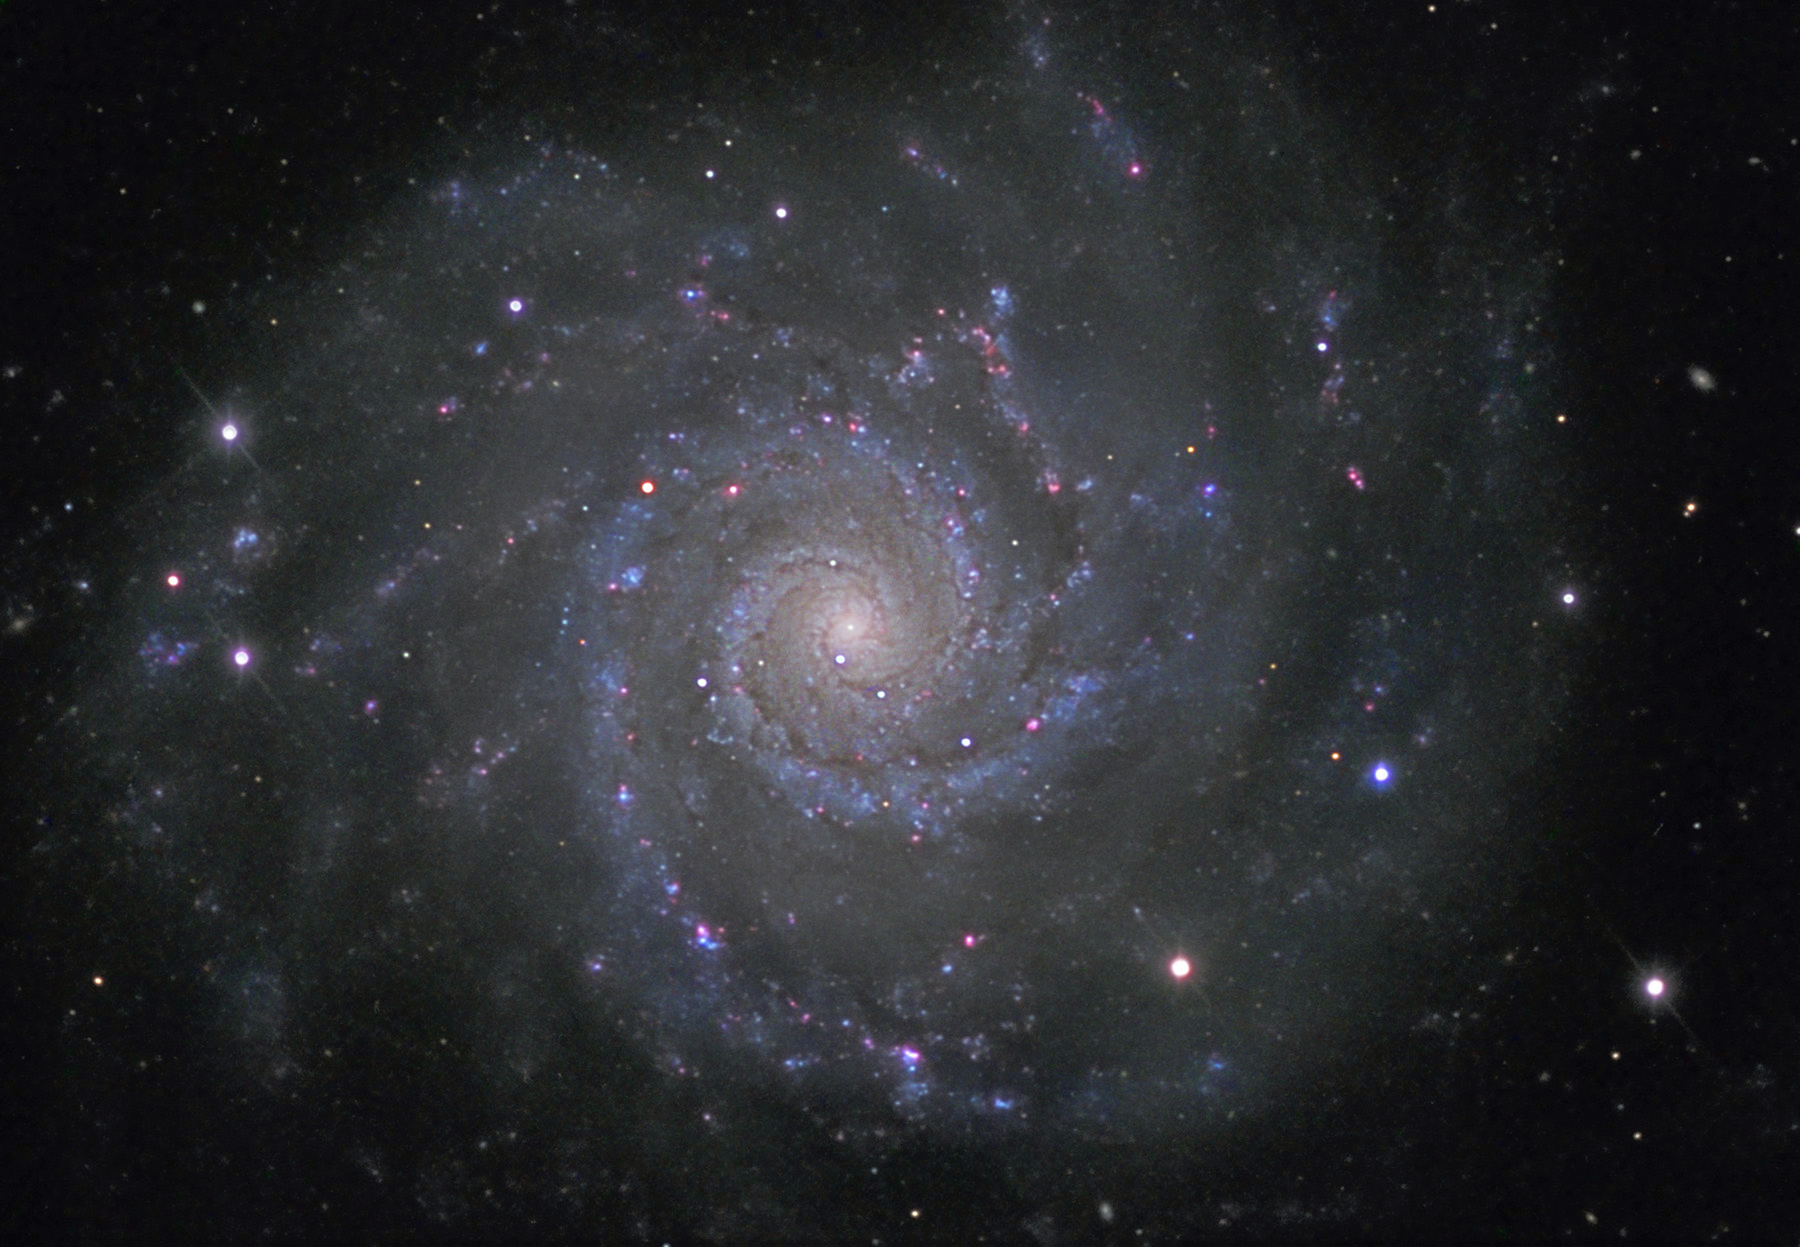

M74

M74 is one of the dimmer galaxies in the Messier catalogue. The galaxy is estimated to be 35 million light years away and about the same size as our own galaxy (100,000 light years across). Many bright pink spots line the blue spiral arms. These pink regions are the stellar nurseries from which the bright blue stars in the spiral arms are born.

This image was taken as part of Advanced Observing Program (AOP) program at Kitt Peak Visitor Center during 2014.

Credit: KPNO/NOIRLab/NSF/AURA/Paul Mortfield and Deitmar Kupke/Flynn Haase